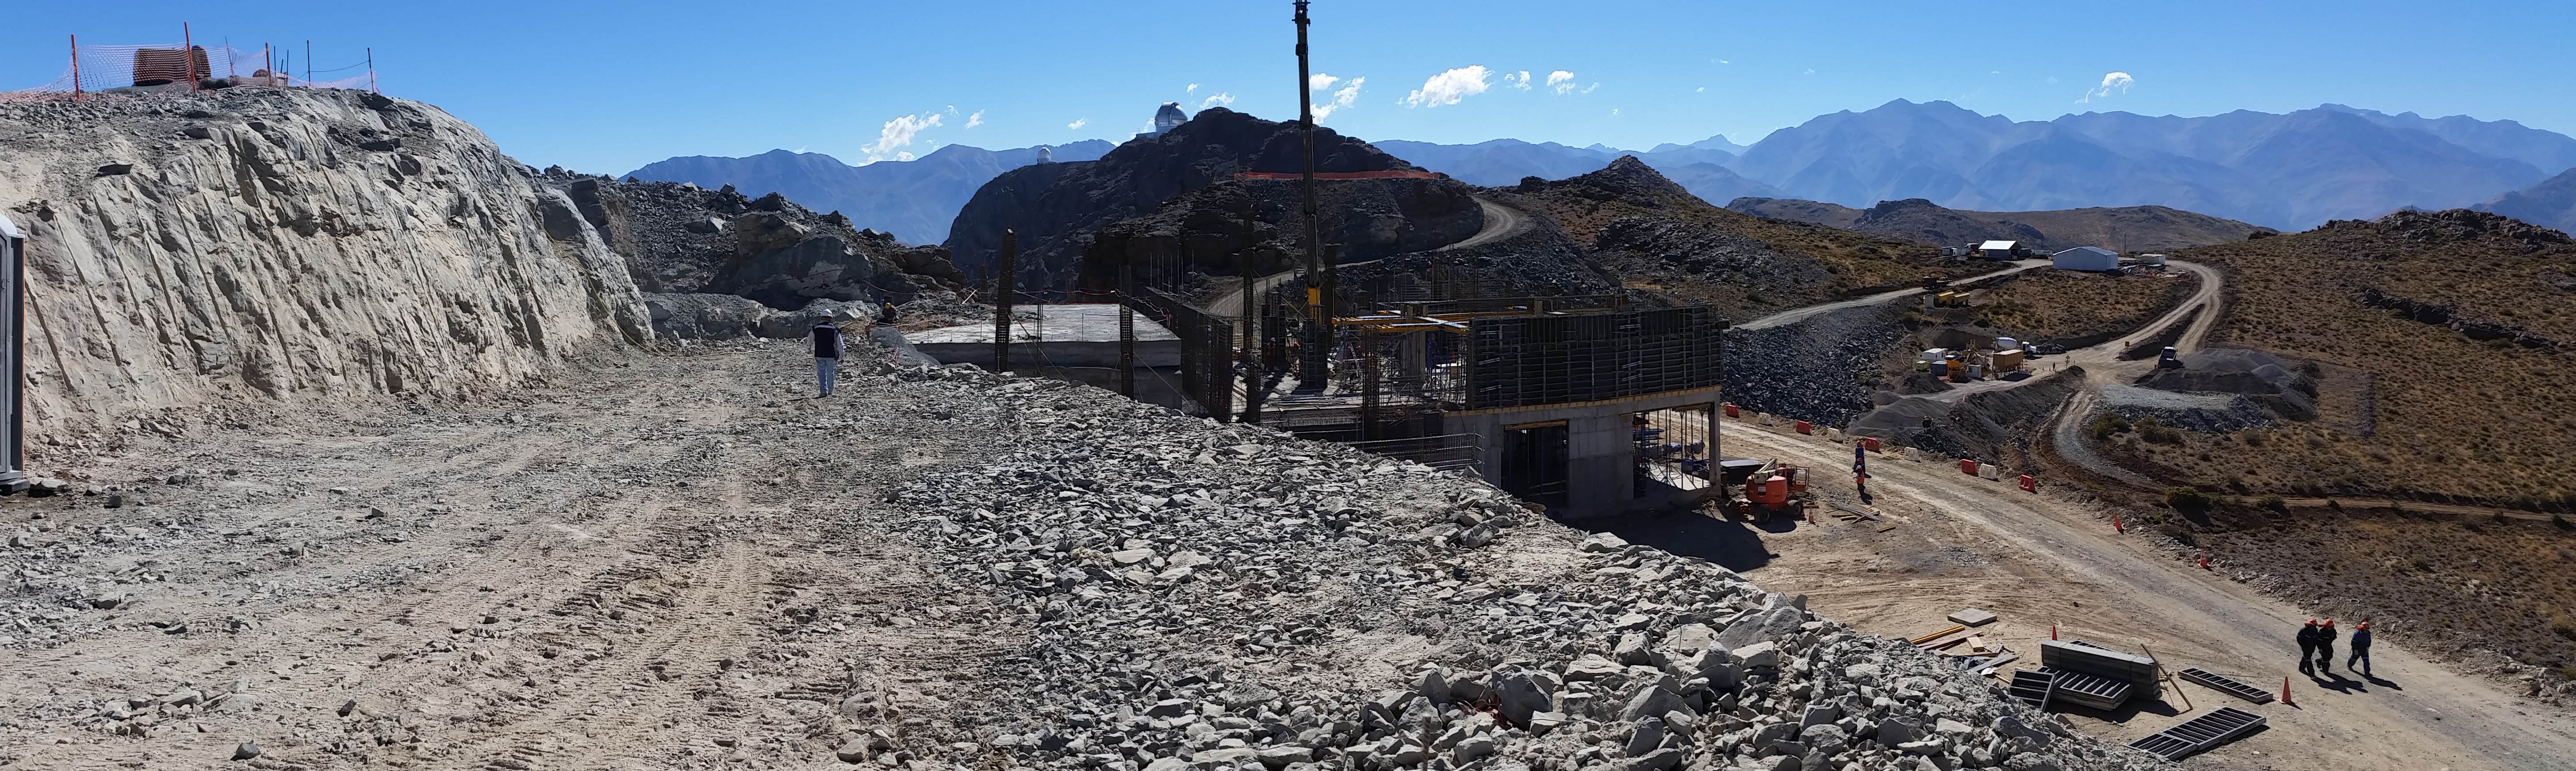

First week of February 2016 collection

Panoramic View

Credit: Rubin Observatory/NSF/AURA